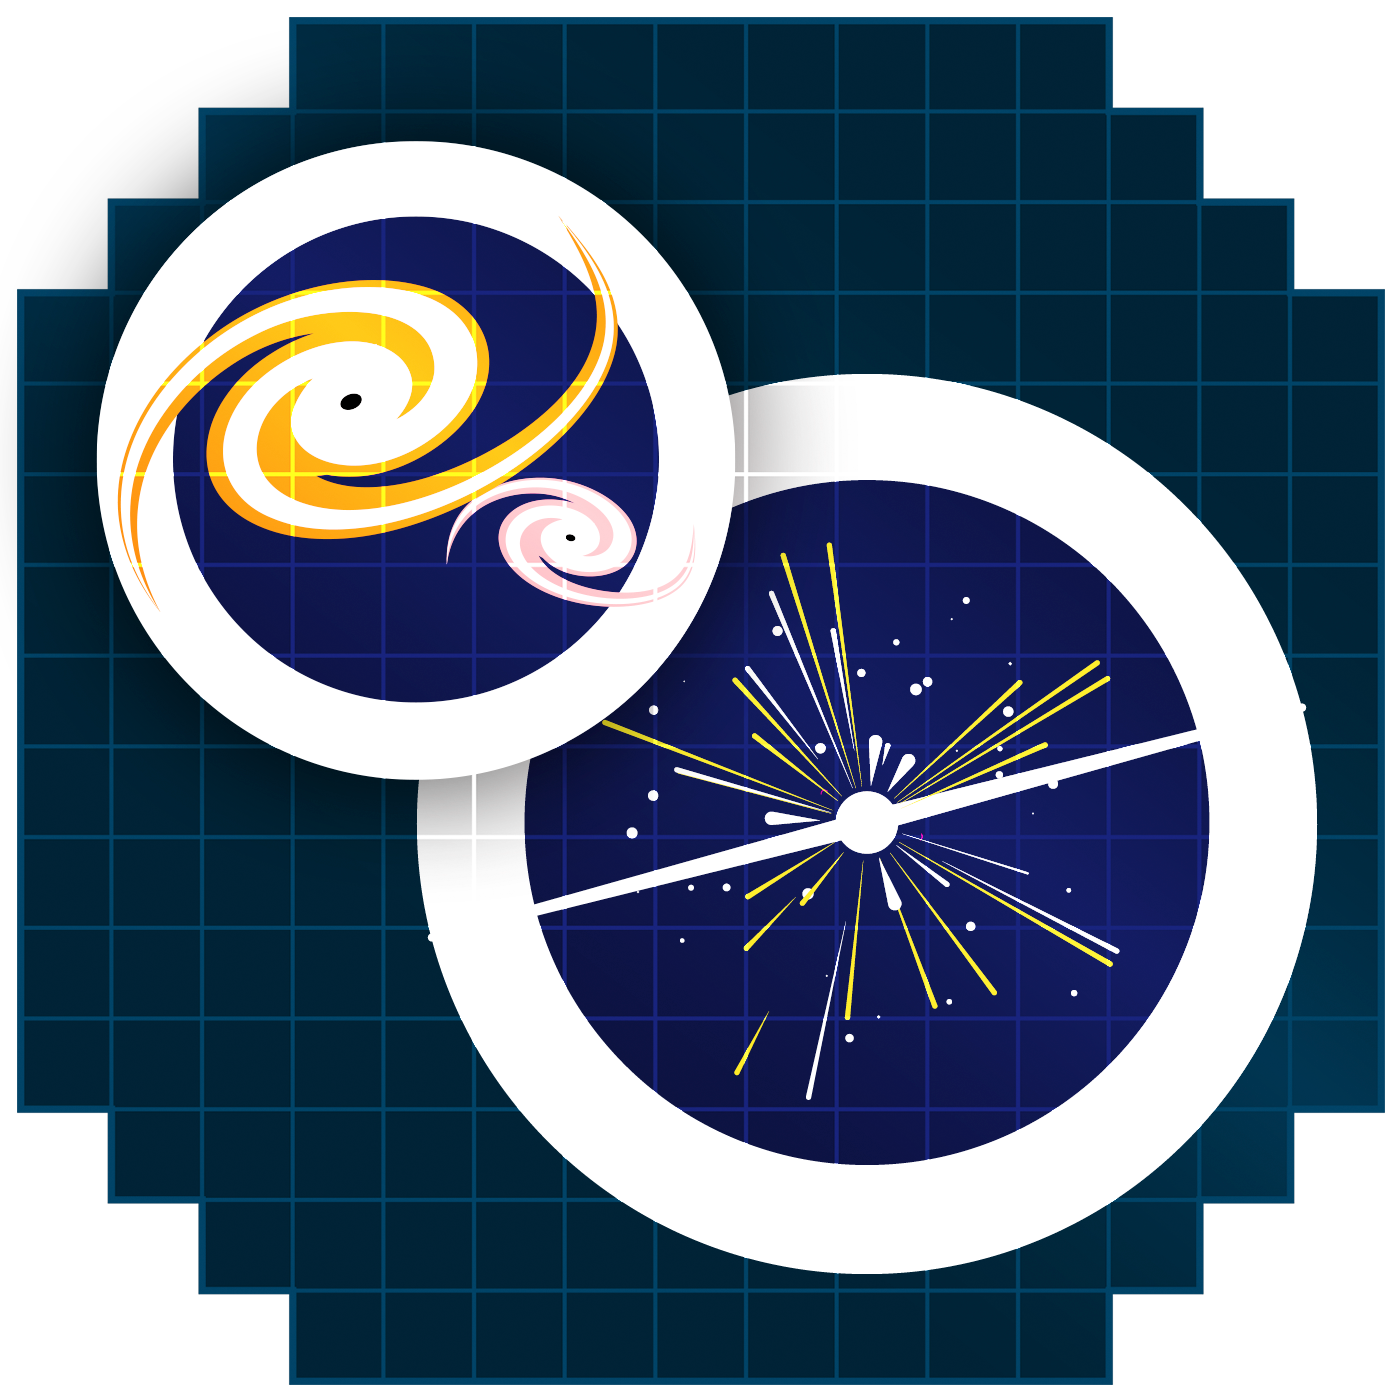

Transient Icon

Icon representing transients in the sky.

Credit: RubinObs/NOIRLab/SLAC/NSF/DOE/AURA/J. Pinto